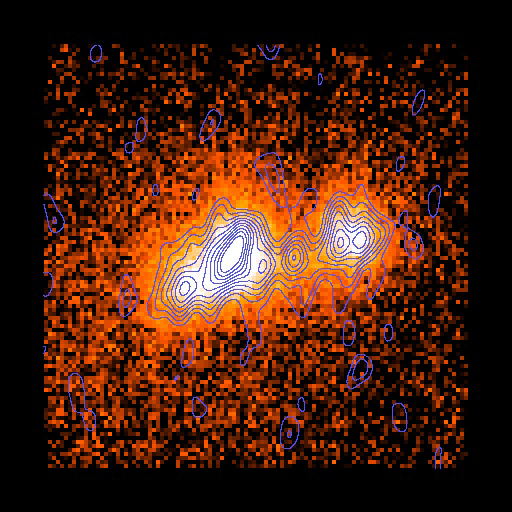

Early Gemini North Results Feature Super Star Clusters, Details of Circumstellar Disks

Three massive dust cocoons seen in Gemini North observations taken by Kelsey Johnson with the University of Florida's OSCIR mid-infrared imager show "super star clusters" deep in the heart of the starburst galaxy Henize 2-10 that are less than a million years old, analogous to the first day of life for a human.

Credit: Gemini Observatory/National Science Foundation/University of Colorado